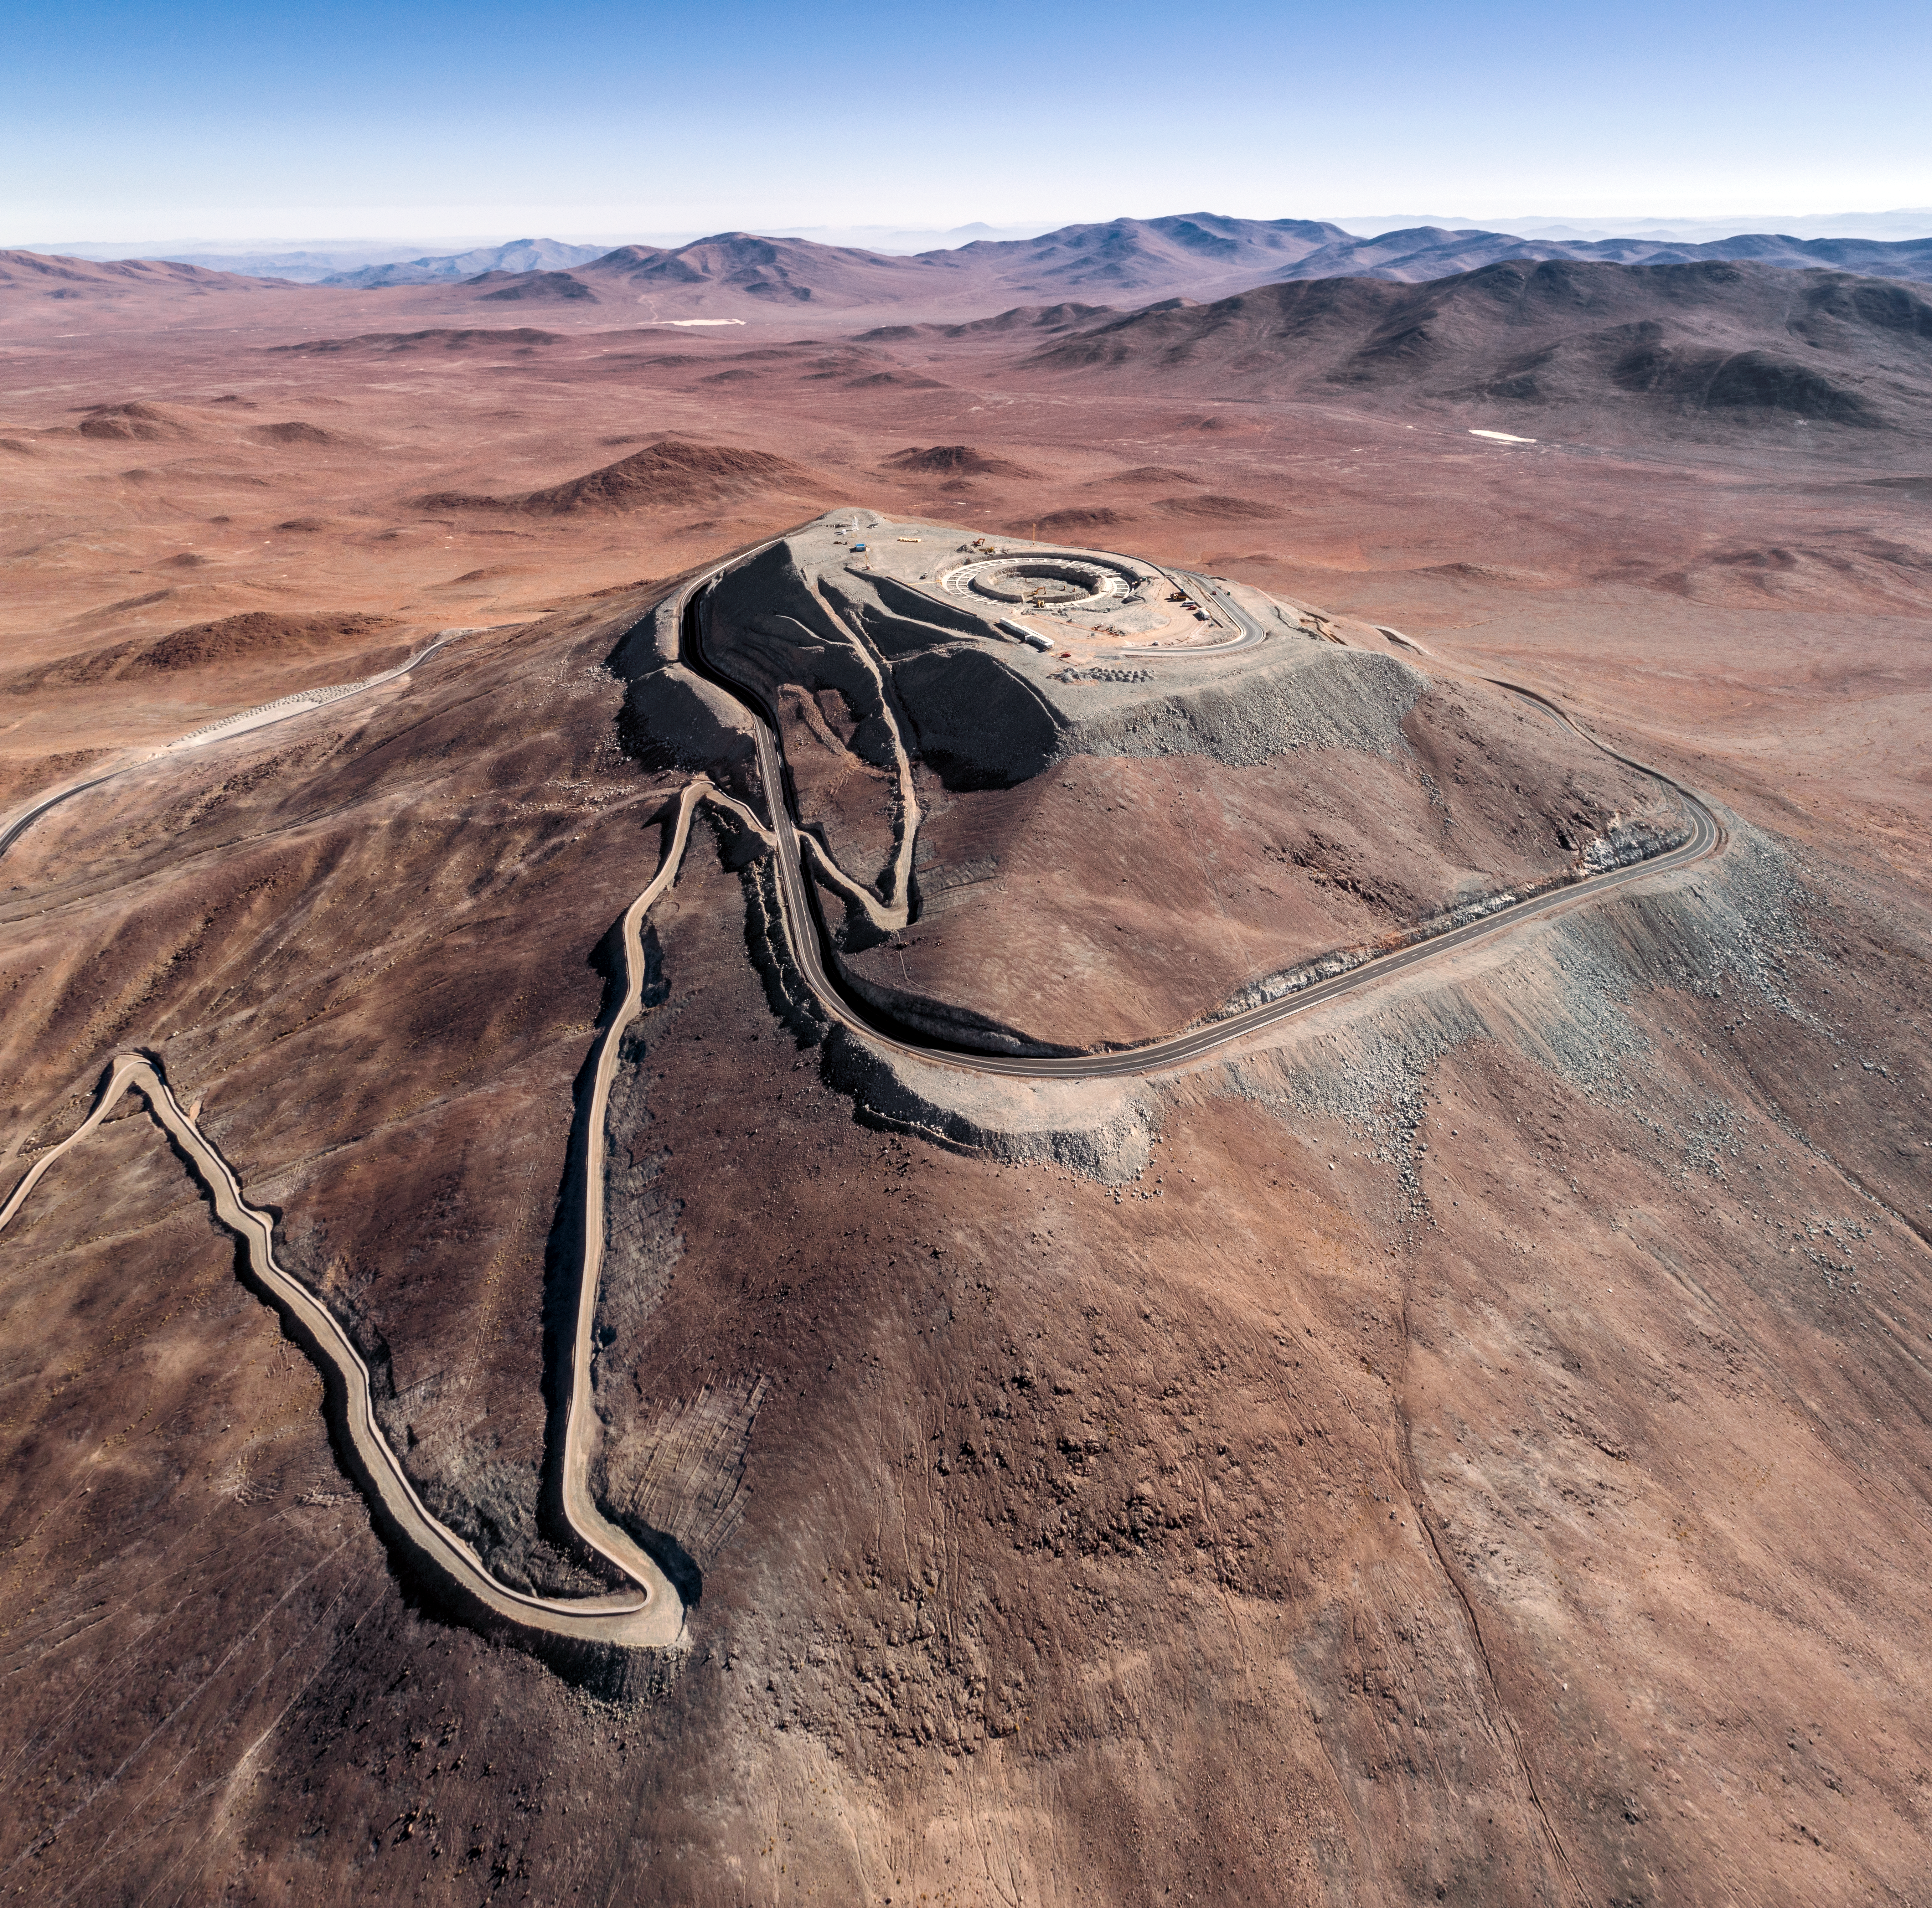

Construction site of the Extremely Large Telescope

Construction site of the Extremely Large Telescope on Cerro Armazones in the Chilean Atacama Desert.

Credit: G. Hüdepohl (atacamaphoto.com)/ESO